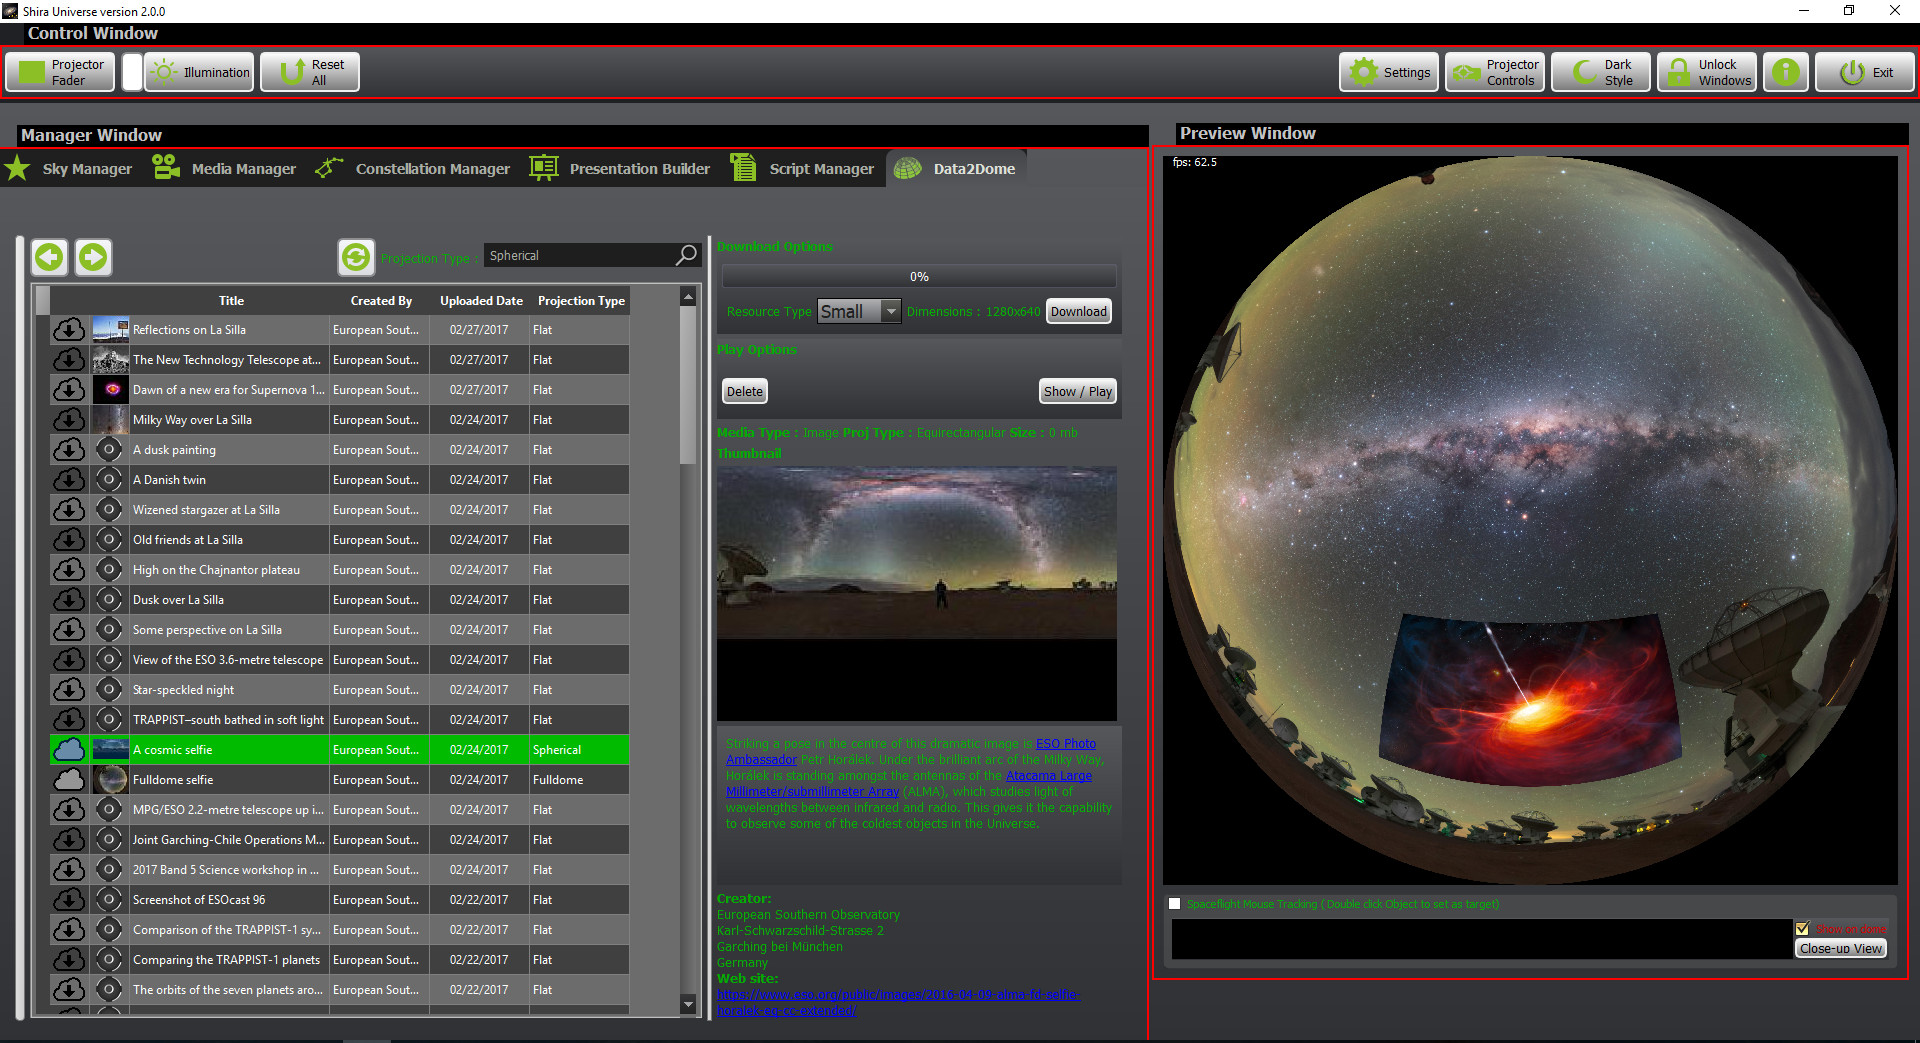

d2d main

Credit: NOIRLab